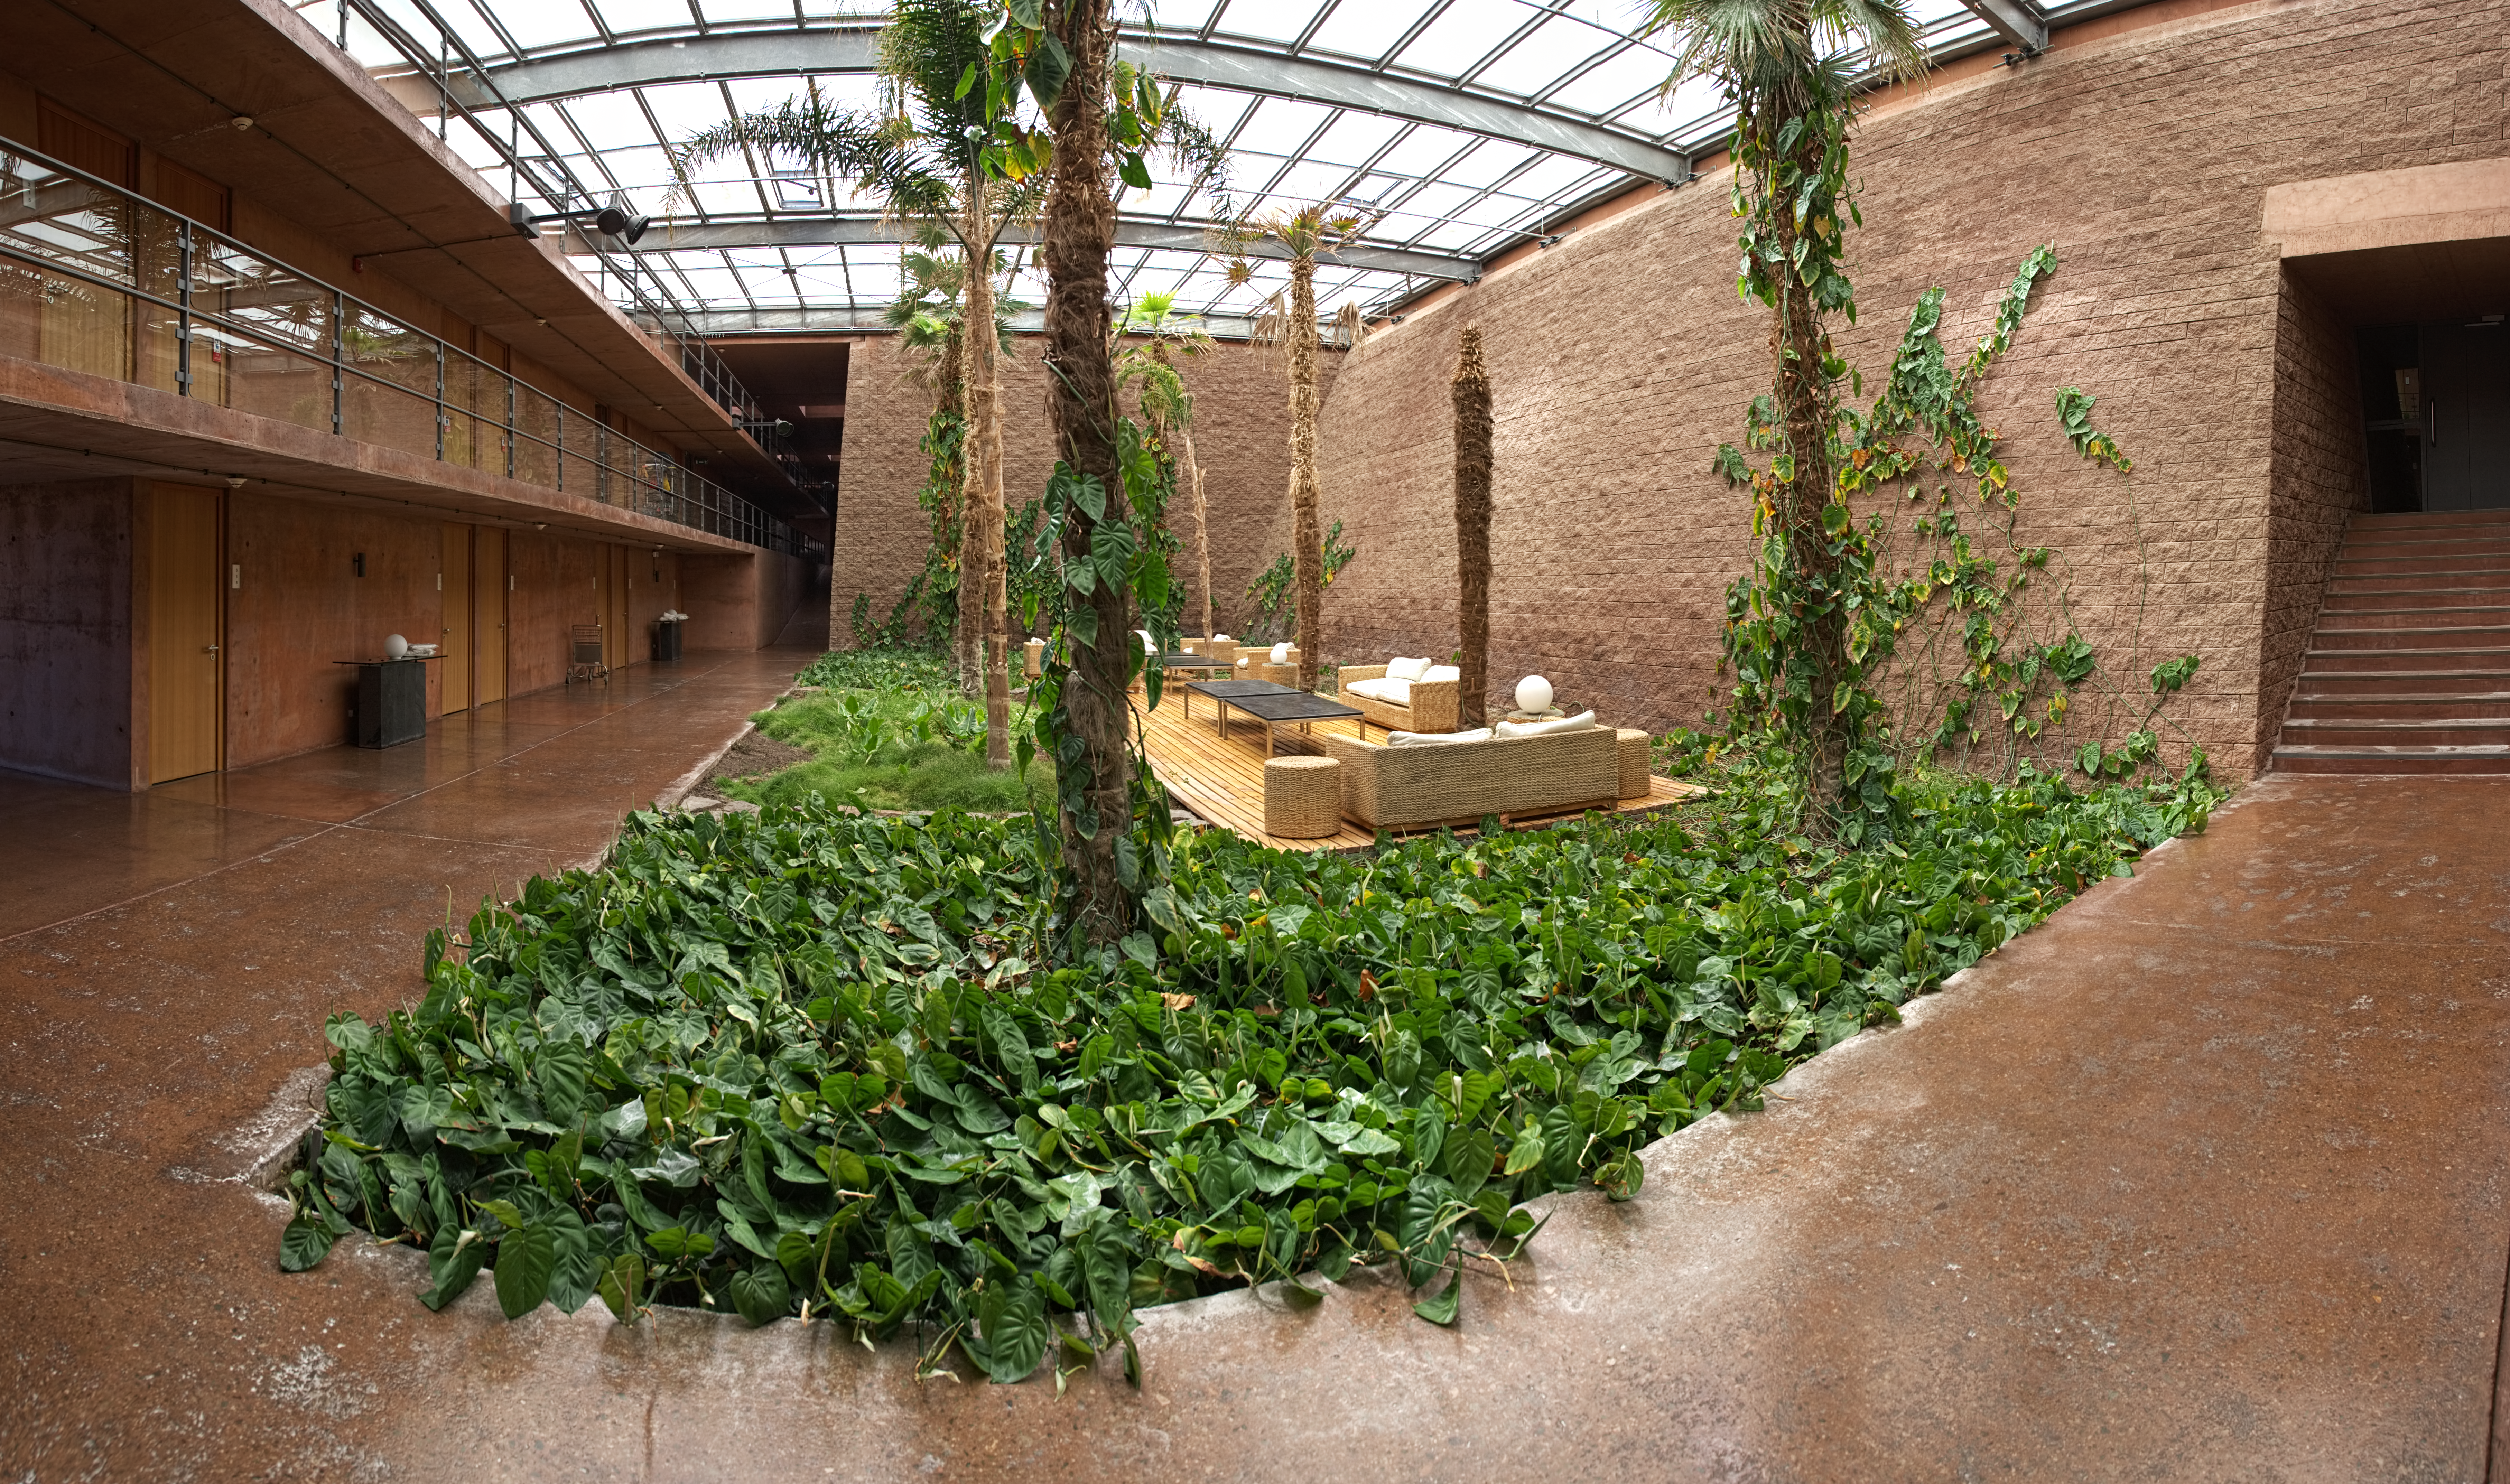

Panorama of the gardens in La Residencia

Panorama of one of the gardened areas inside La Residencia, at Paranal Observatory, with sofas where astronomers can chill out after a hard day (or night) of work.

Credit: ESO/C. Malin